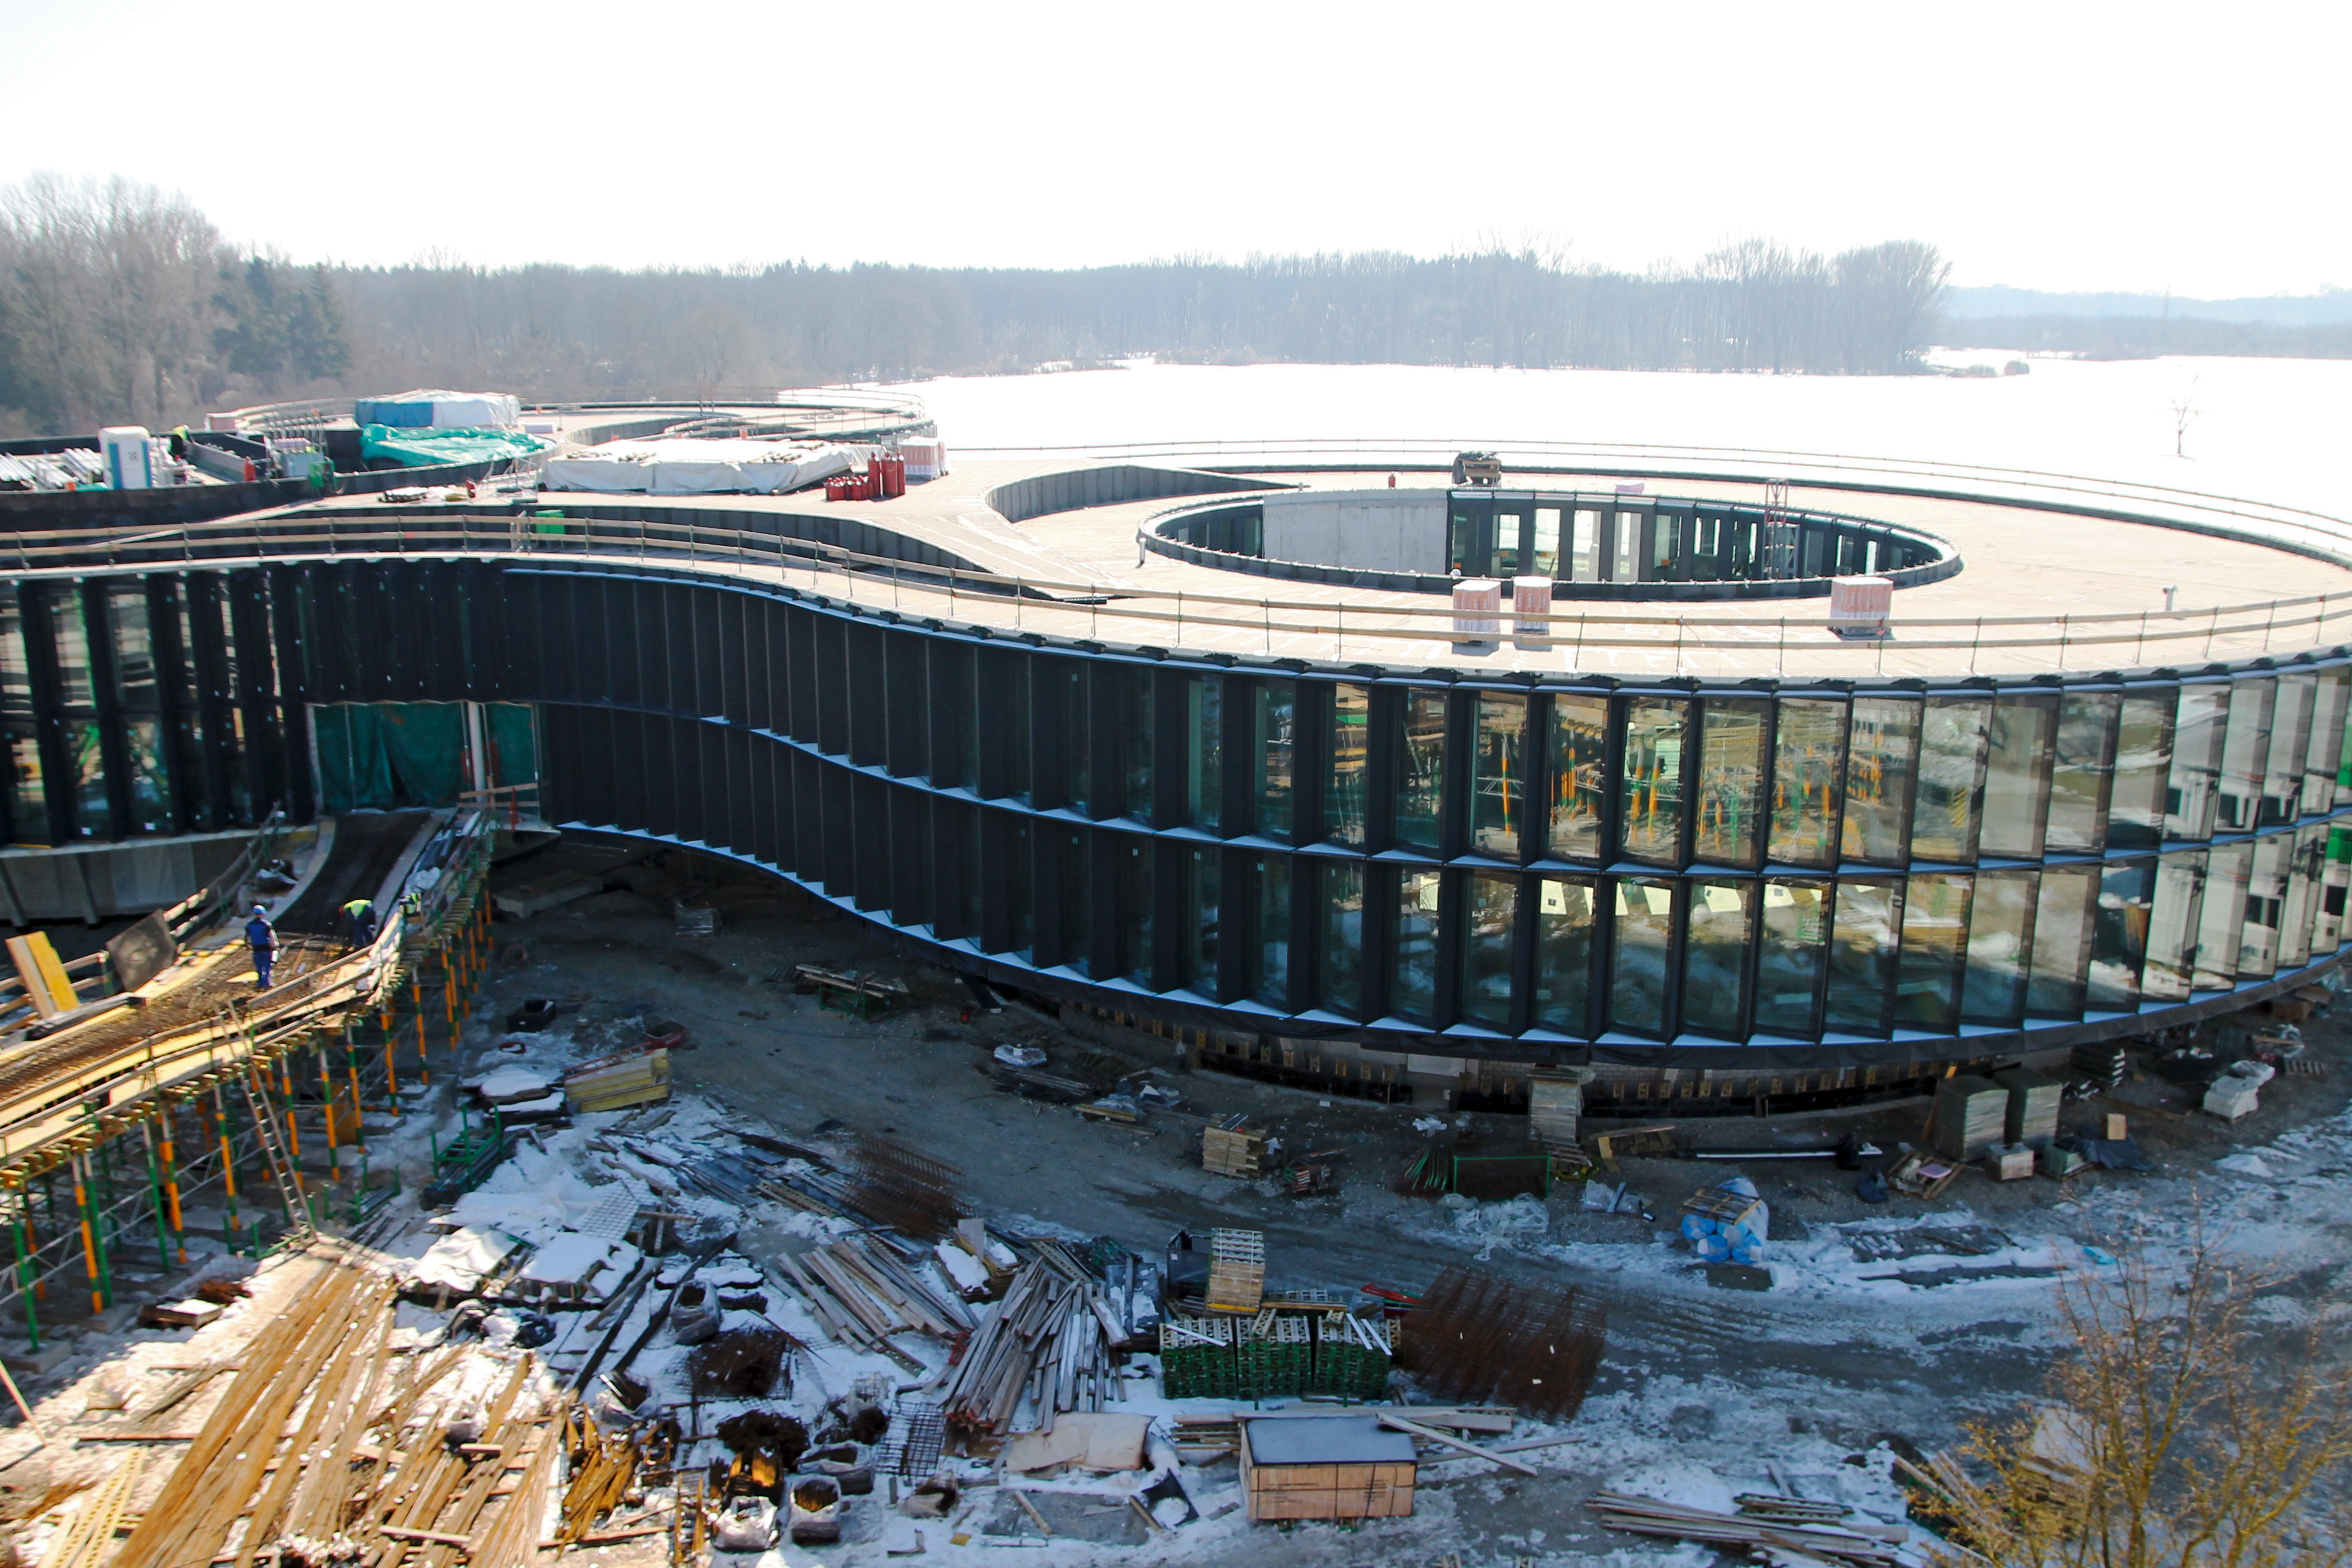

Headquarter's Extension

This image shows a snow covered view of what will be ESO's new office and conference building. The building, designed by architects Auer+Weber, will help to house the growing number of Garching staff, and be the cradle of the technological innovations needed for ESO’s ambitious projects.

Credit: ESO